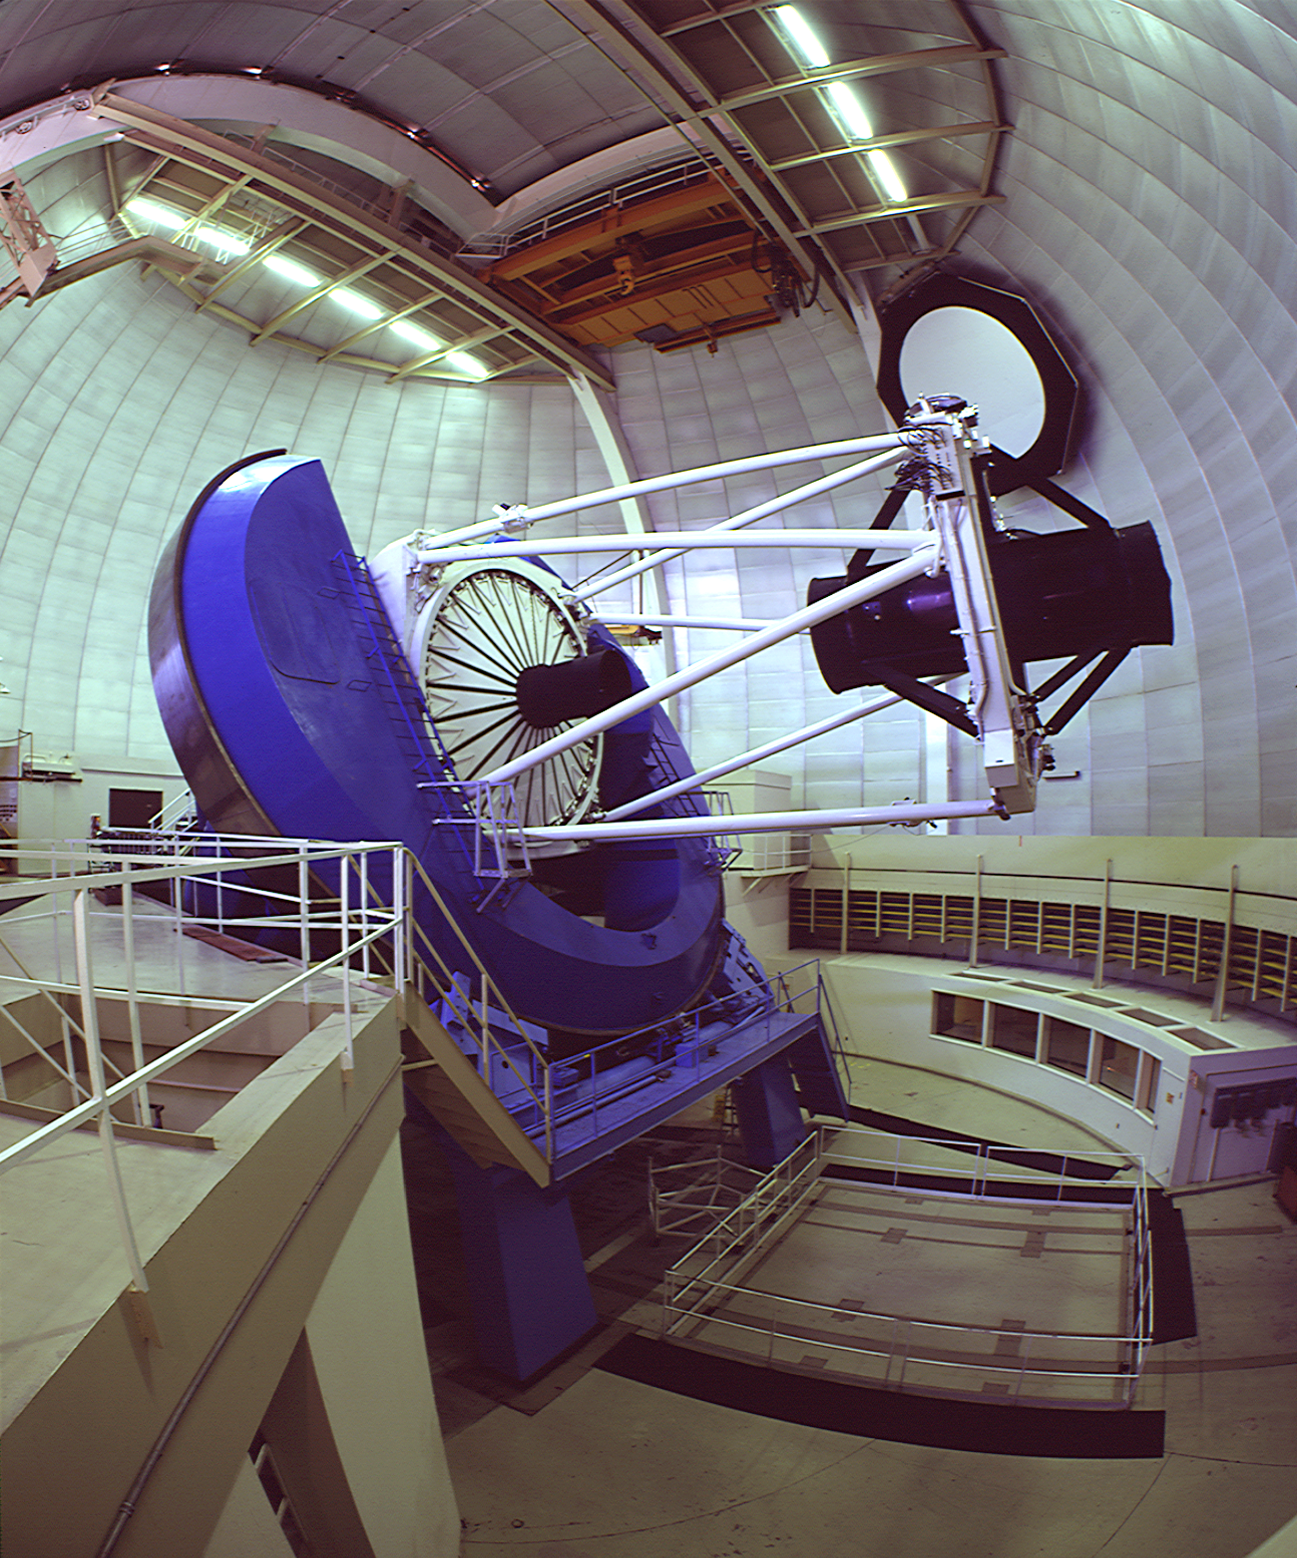

KPNO 4-meter Mayall telescope

The Kitt Peak National Observatory's Mayall 4-meter telescope, seen here tilted far over to one side.

Credit: NOIRLab/NSF/AURA